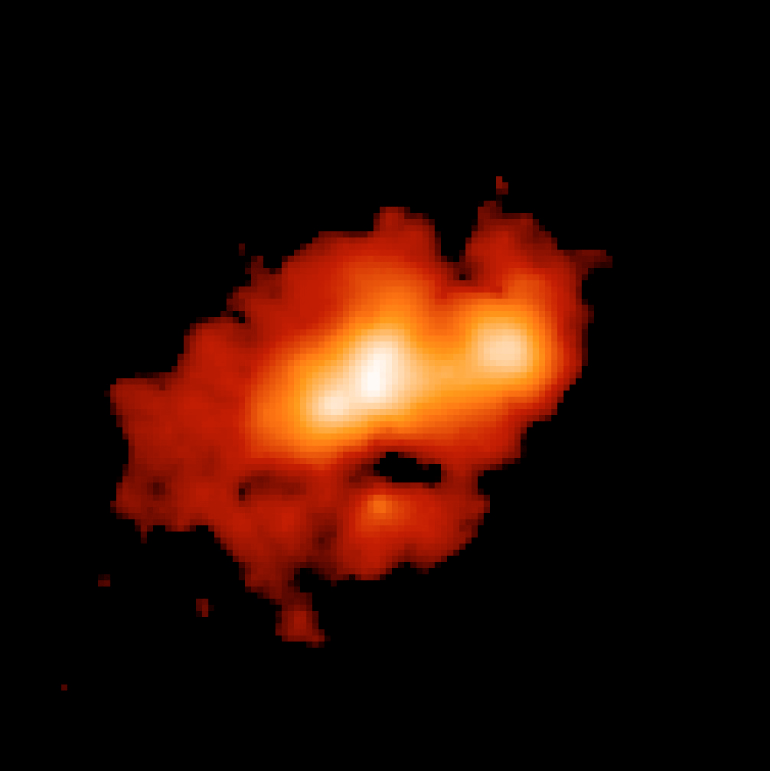

The starburst galaxy He2-10 at 11.3μm

Image at wavelength 11.3 μm of the "nearby" (distance about 30 million light-years) blue compact galaxy He2-10, which is actively forming stars. The scale is 0.127 arcsec per pixel and the full field covers 15 x 15 arcsec with North at the top and East on the left. The total integration time for this observation is one hour. Several star forming regions are detected, as well as a diffuse emission, which was unknown until these VISIR observations. The star-forming regions on the left of the image are not visible in optical images.

Credit: ESO